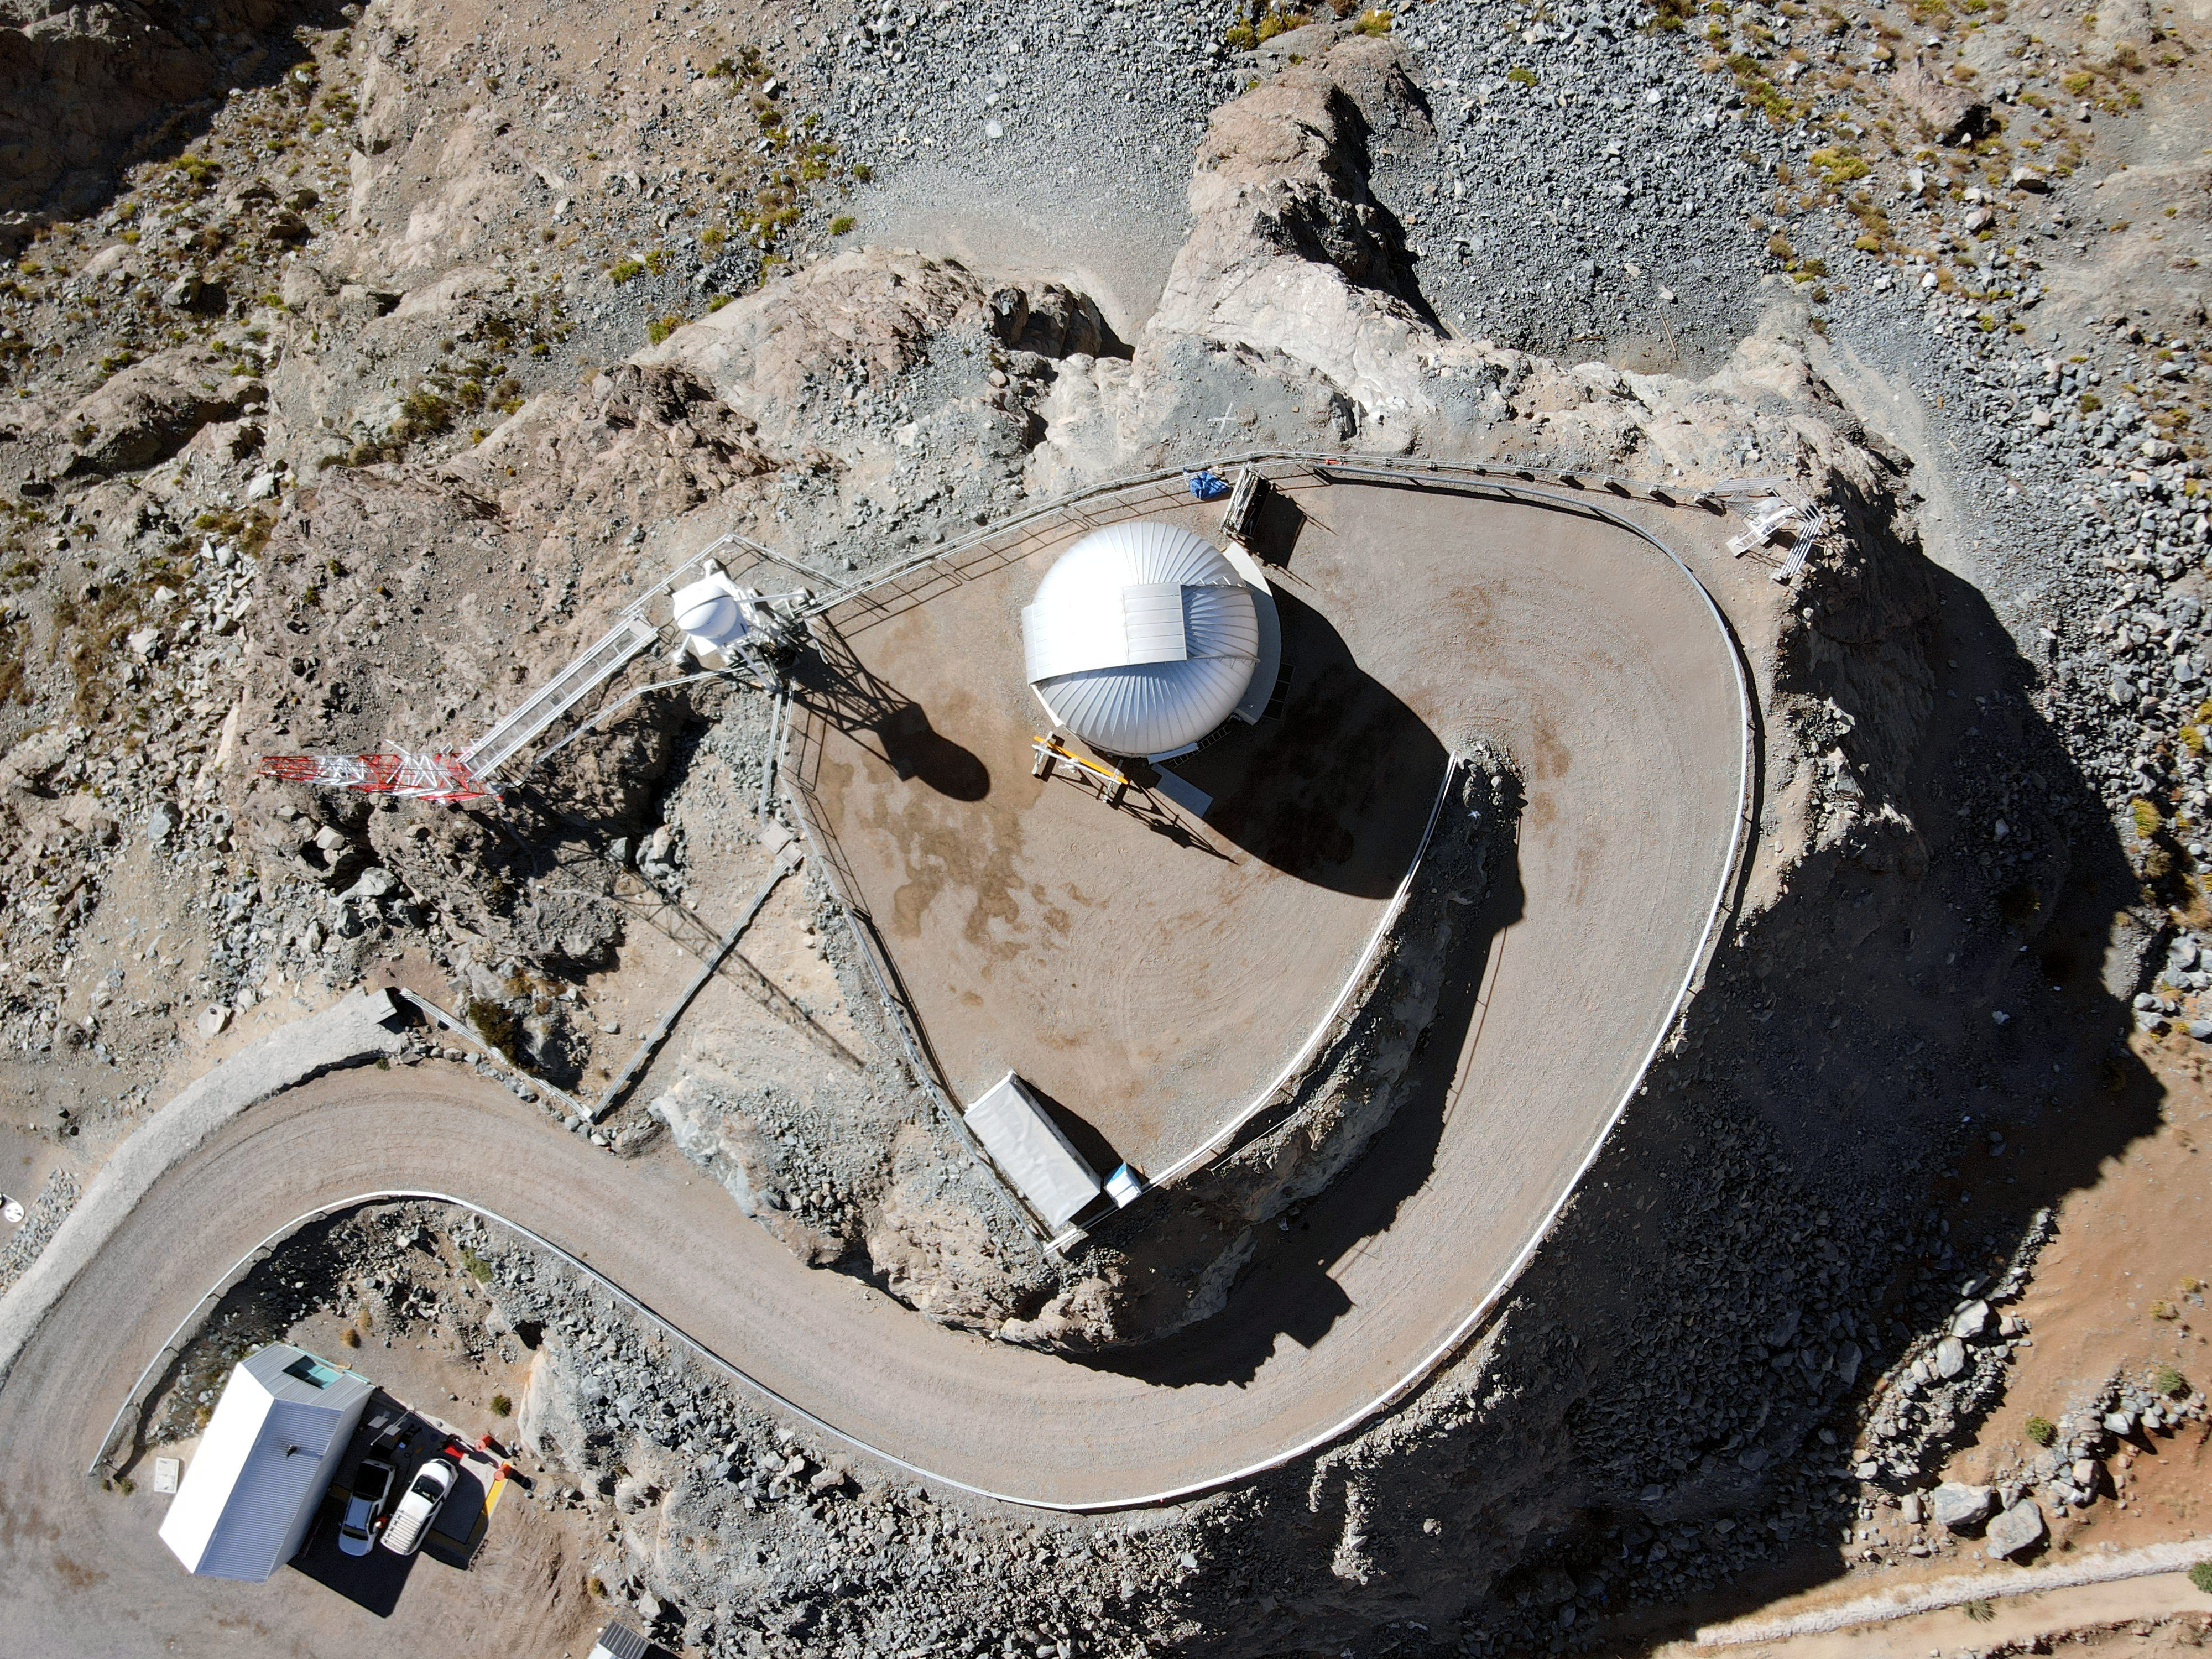

Drone July 2021

Aerial drone photos of the Rubin Observatory summit facility (provided by Dome Surveyor, Oscar Rivera) shows the Rubin Auxiliary Telescope.

Credit: Rubin Obs/NSF/AURA